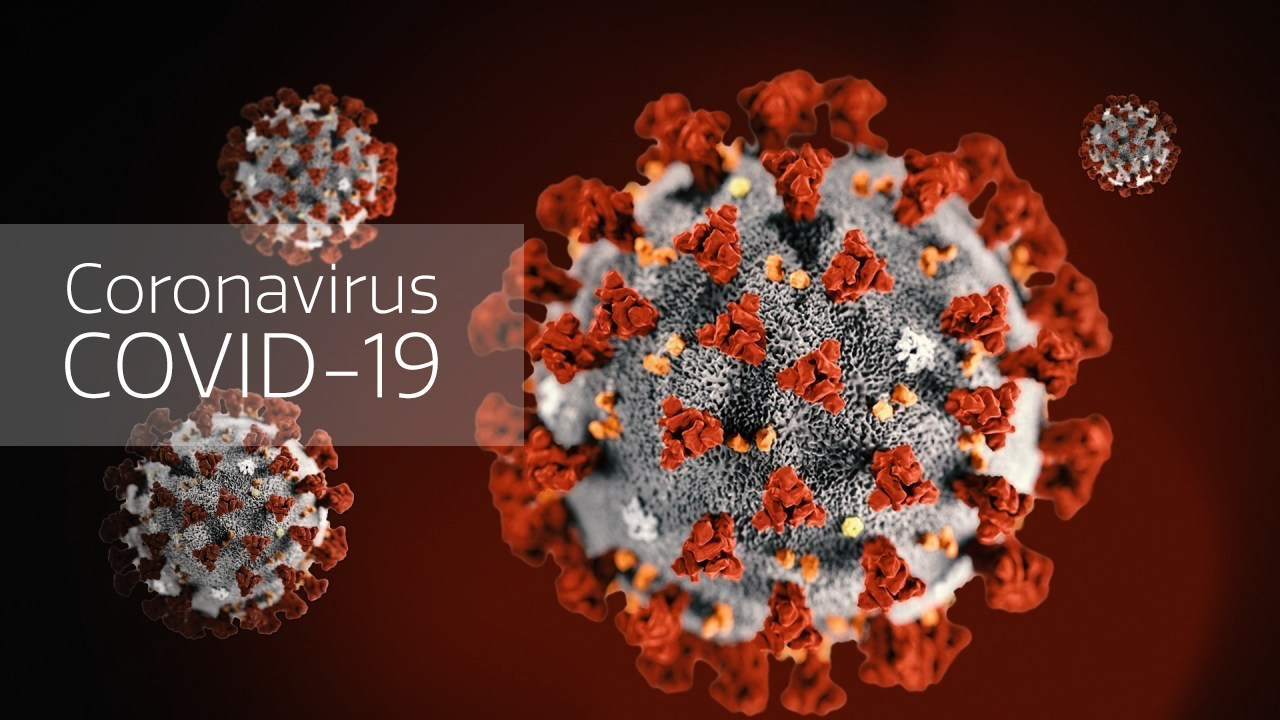

Coronavirus illustration

Coronavirus illustration

Credit: CDC